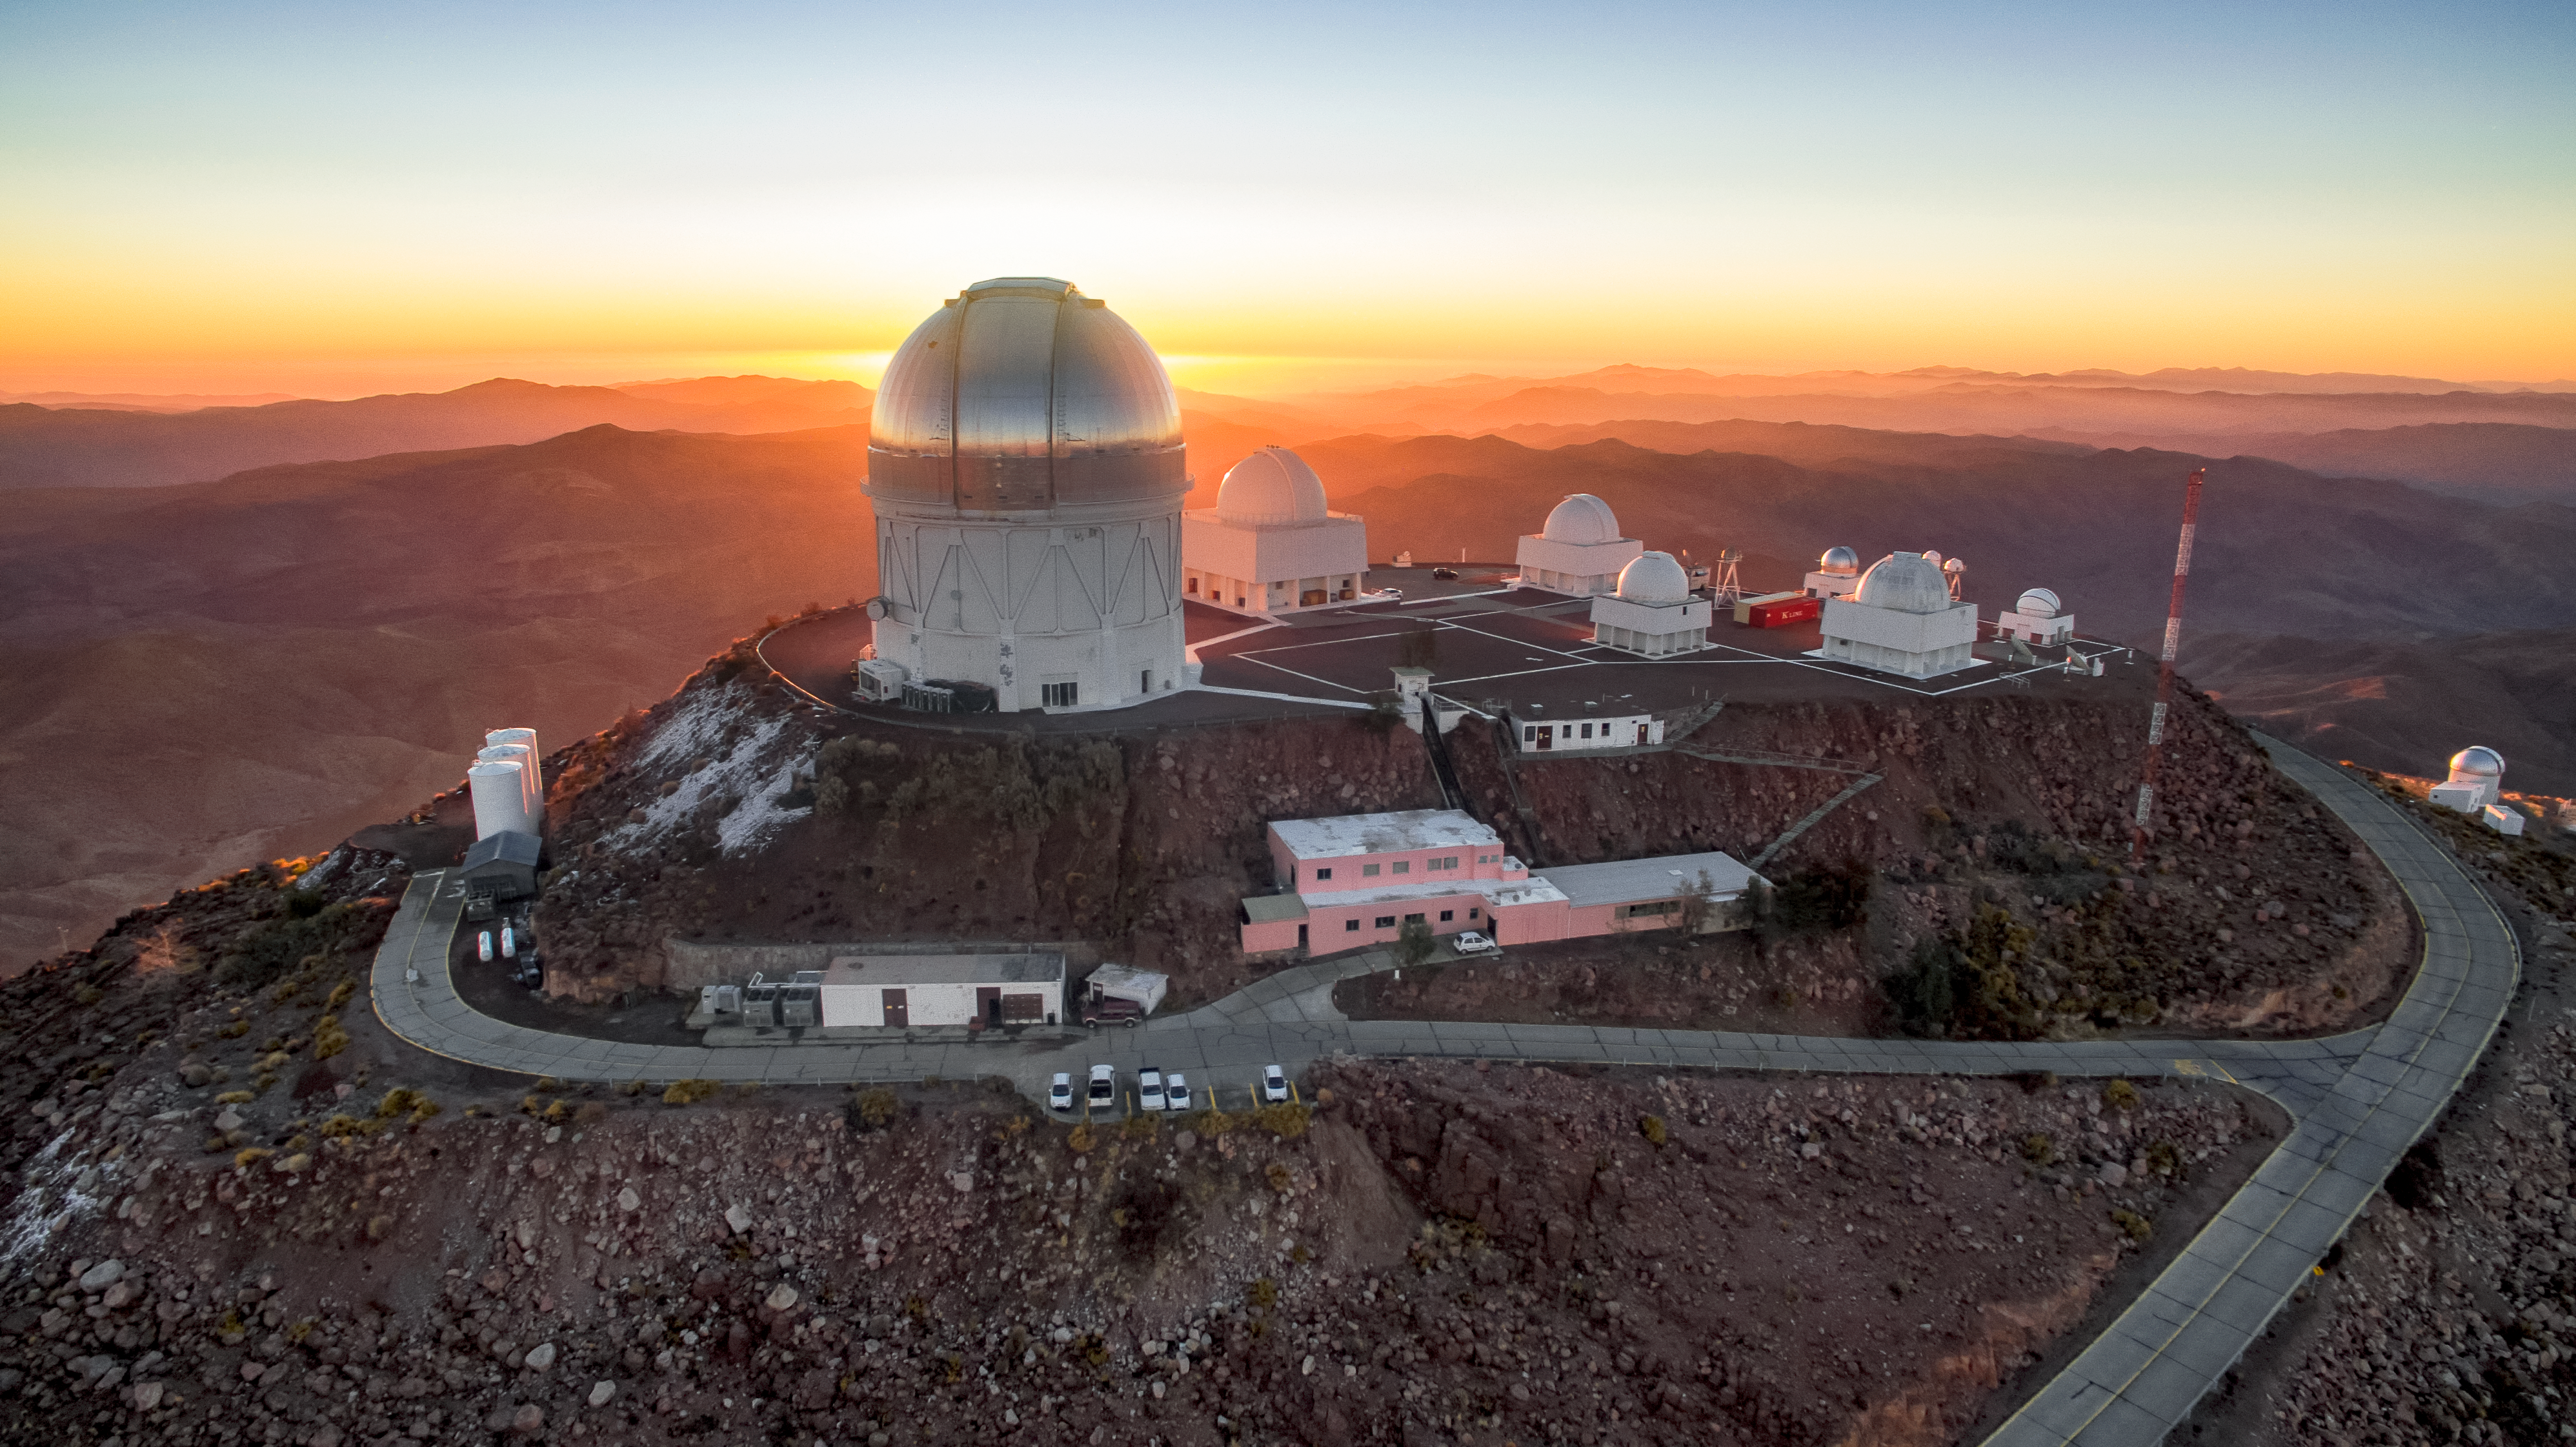

Sunset at Cerro Tololo Inter-American Observatory

Sunset at Cerro Tololo Inter-American Observatory in Chile, taken with a DJI Phantom Pro 3 on 29 June 2019.

Credit: NOIRLab/CTIO/NSF/AURA/P. Marenfeld